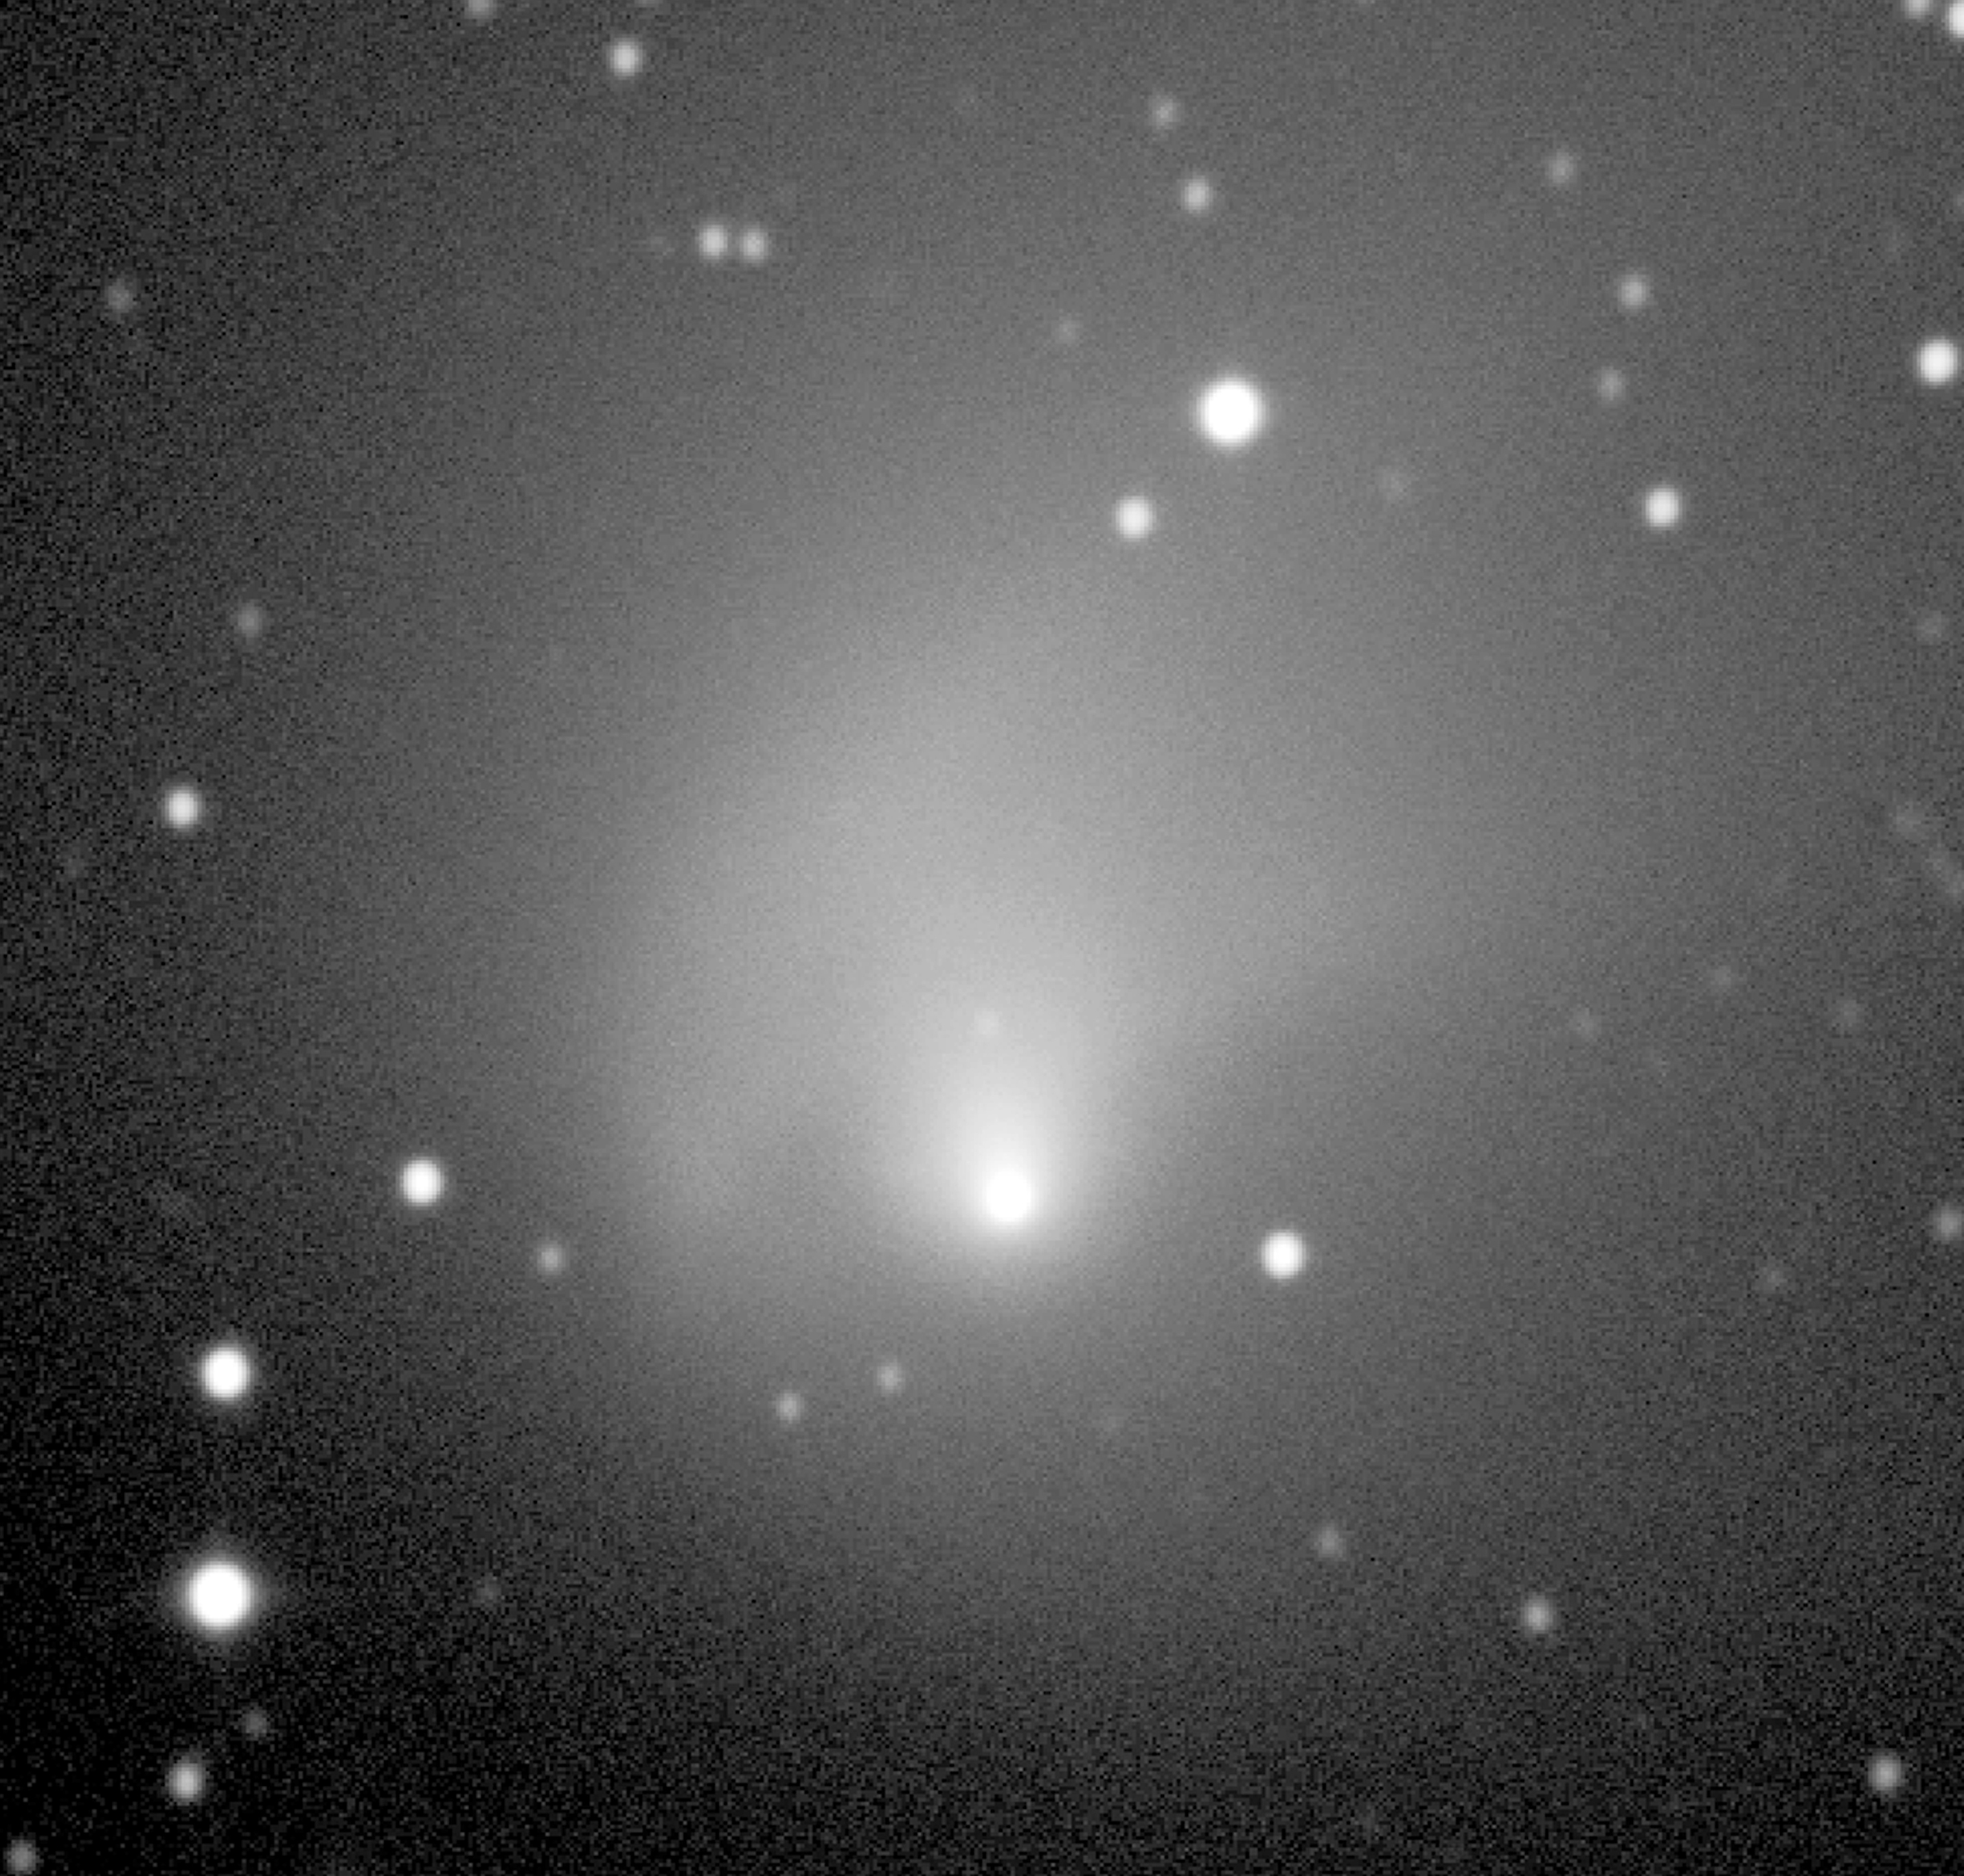

Observations of comet Hale-Bopp from La Silla

The image shows Comet Hale-Bopp, as imaged on October 19, 1998, in visible light and with the DFOSC instrument at the Danish 1.5-m telescope on La Silla. At this time, the comet was about 1,000 million kilometer (6.7 AU) from the Earth and the Sun. Although well beyond Jupiter's orbit, it is very obvious that strong nucleus activity is still present — the large coma extends well beyond the field of view (200 x 200 arcsec or about 1 million km at the distance of the comet). The image mostly depicts cometary dust that reflects the sunlight. The coma is very asymmetric with more material in the northern hemisphere (above). There are also some jets embedded in the coma which indicate that some of the dust is emitted from active regions on the surface of the nucleus. The background stars are slightly elongated since the telescope followed the motion of the comet in the sky during the exposure. Technical information : 5-min exposure through a broadband V-filtre. North is up, East is left. Observers: Kirsten Kraiberg Knudsen (Copenhagen University, Denmark) and Hermann Boehnhardt (ESO/Chile).

Credit: ESO